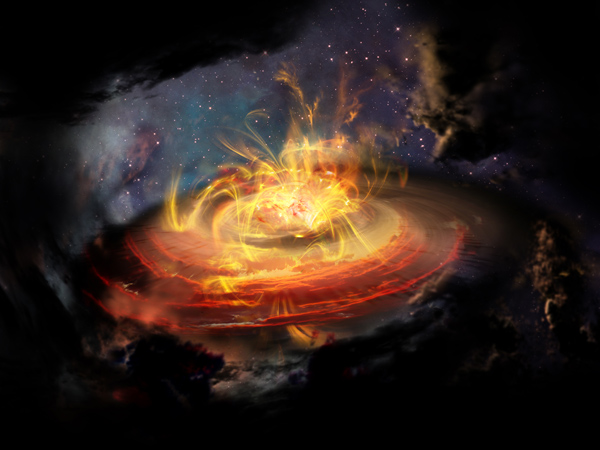

Chaotic magnetic field lines very near a newly emerging protostar

Artist impression of chaotic magnetic field lines very near a newly emerging protostar.

Credit: NRAO/AUI/NSF; D. Berry